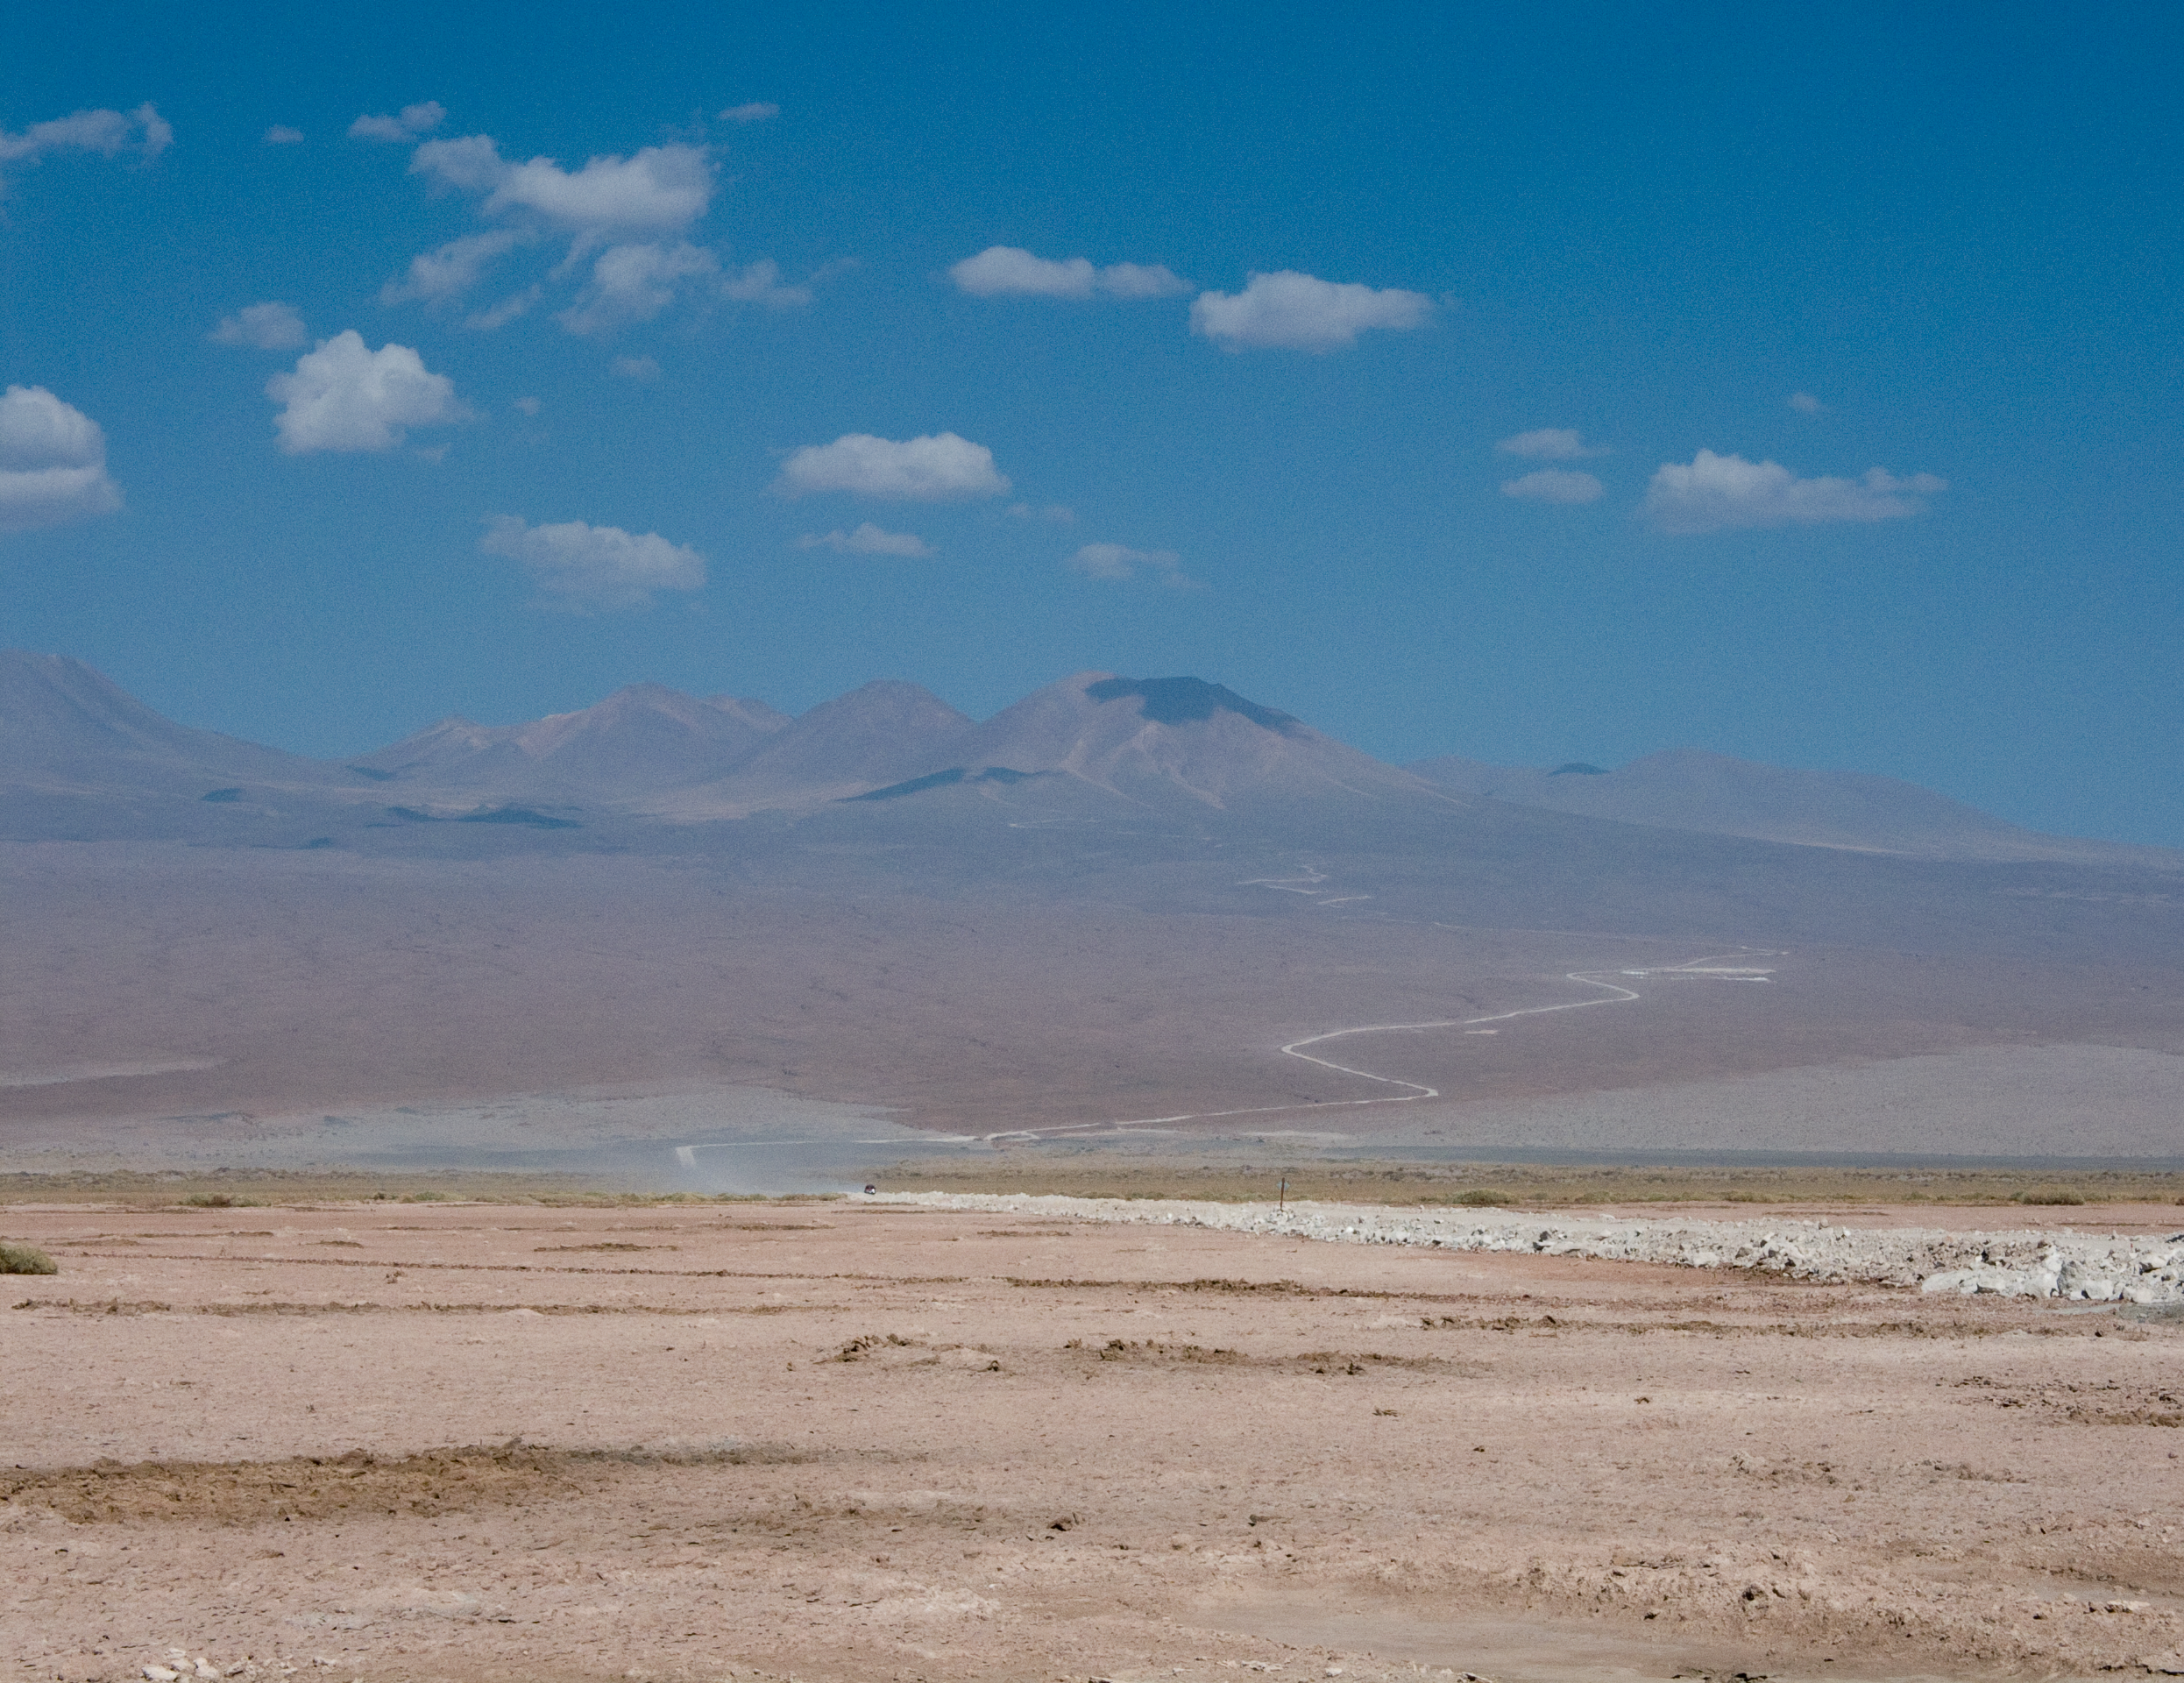

The way to the Chajnantor plateau

The ALMA site seen from the Atacama salt-lake, located at an altitude of 2300 m, due south from San Pedro de Atacama, in the II Region of Chile. To the right side of the image, the road to the ALMA OSF (Operations Support Facility) is visible. The OSF is located at the fourth curve (counting from the bottom), at an altitude of 2900 m. The ALMA AOS (Array Operation Site) is under construction on the Chajnantor plateau, located behind the mountains, at 5000 m altitude. The combination of high altitude and dryness offers the best conditions possible for ground-based observation of the millimetre and submillimetre radiation, strongly absorbed by the water vapour in Earth´s atmosphere.

Credit: ALMA (ESO/NAOJ/NRAO)